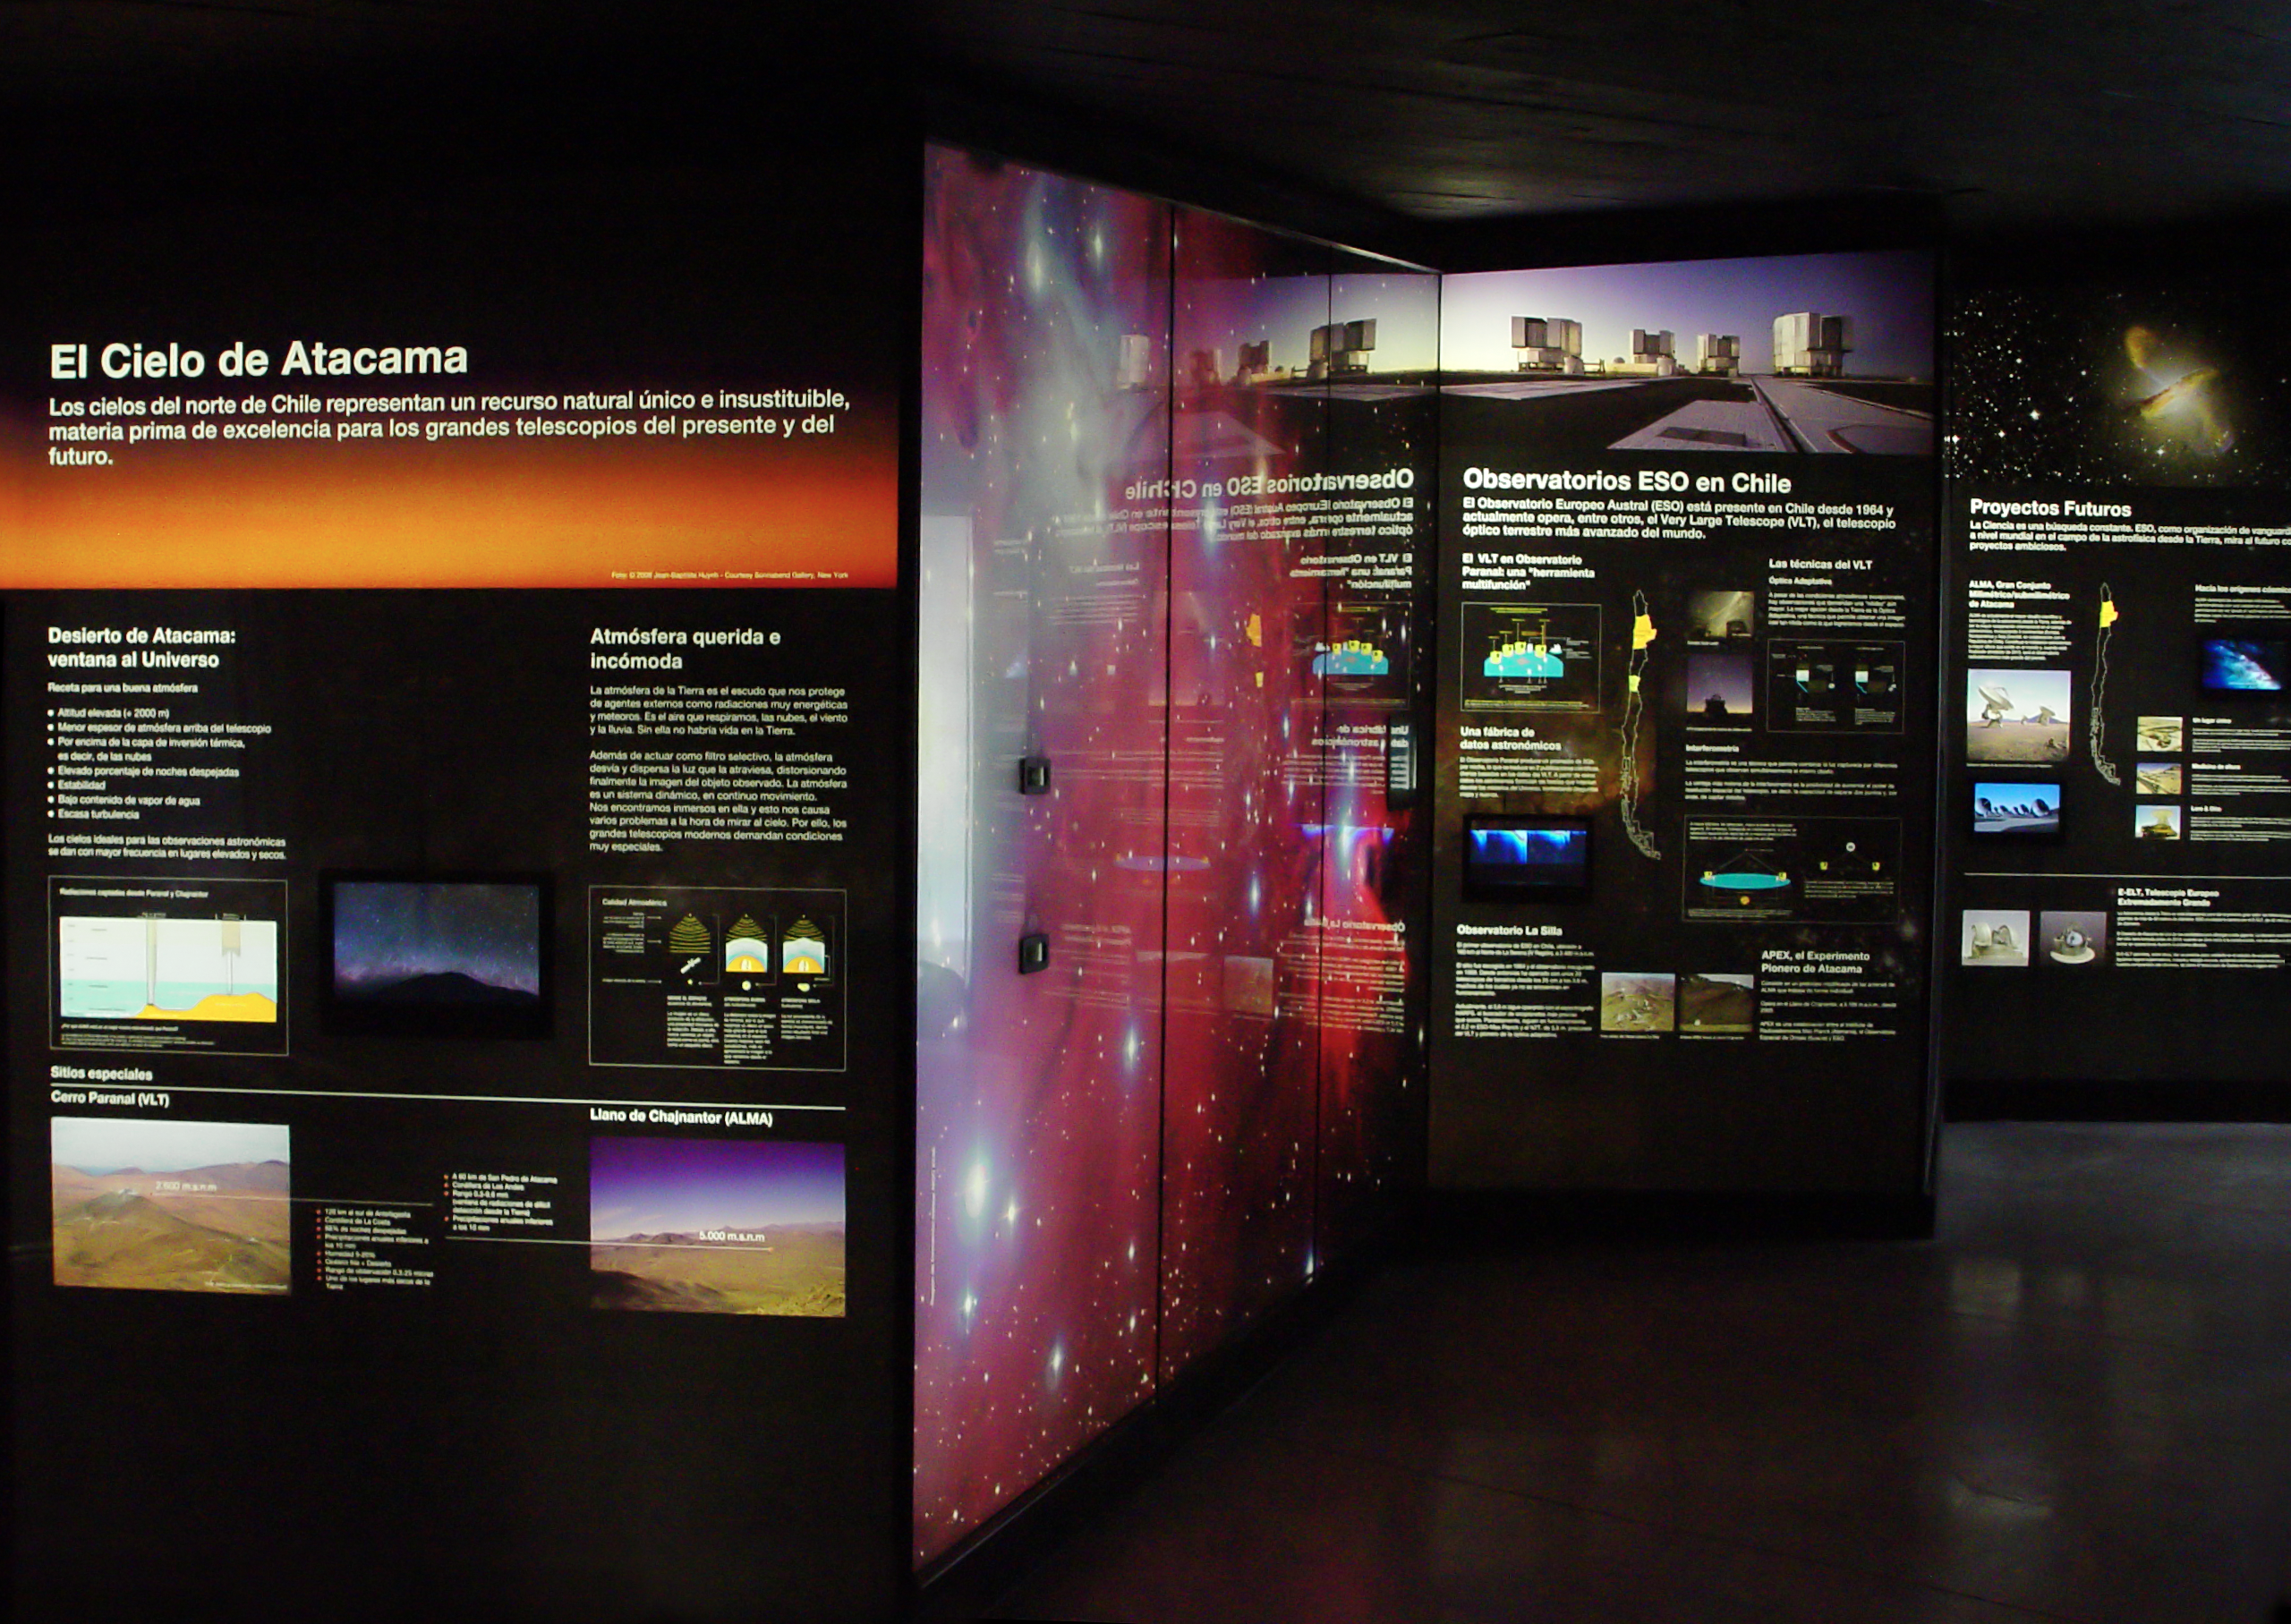

Museum of the Atacama Desert, Antofagasta, Chile

"A window to the Universe" is one of the five permanent exhibitions installed at the Museum of the Atacama Desert (MDA), in Antofagasta (II Region of Chile). The MDA is built on the levelled area in front of the Huanchaca Ruins, the remains of a silver foundry from the beginning of the 19th century. The museum, which contains unique collections, presents to the visitor the whole history of the Atacama Desert, from its geological formation up to the present times, when it becomes an important site for ground-based astronomy. This exhibition was designed and donated by ESO as a contribution to the Region of Antofagasta.

Credit: ESO